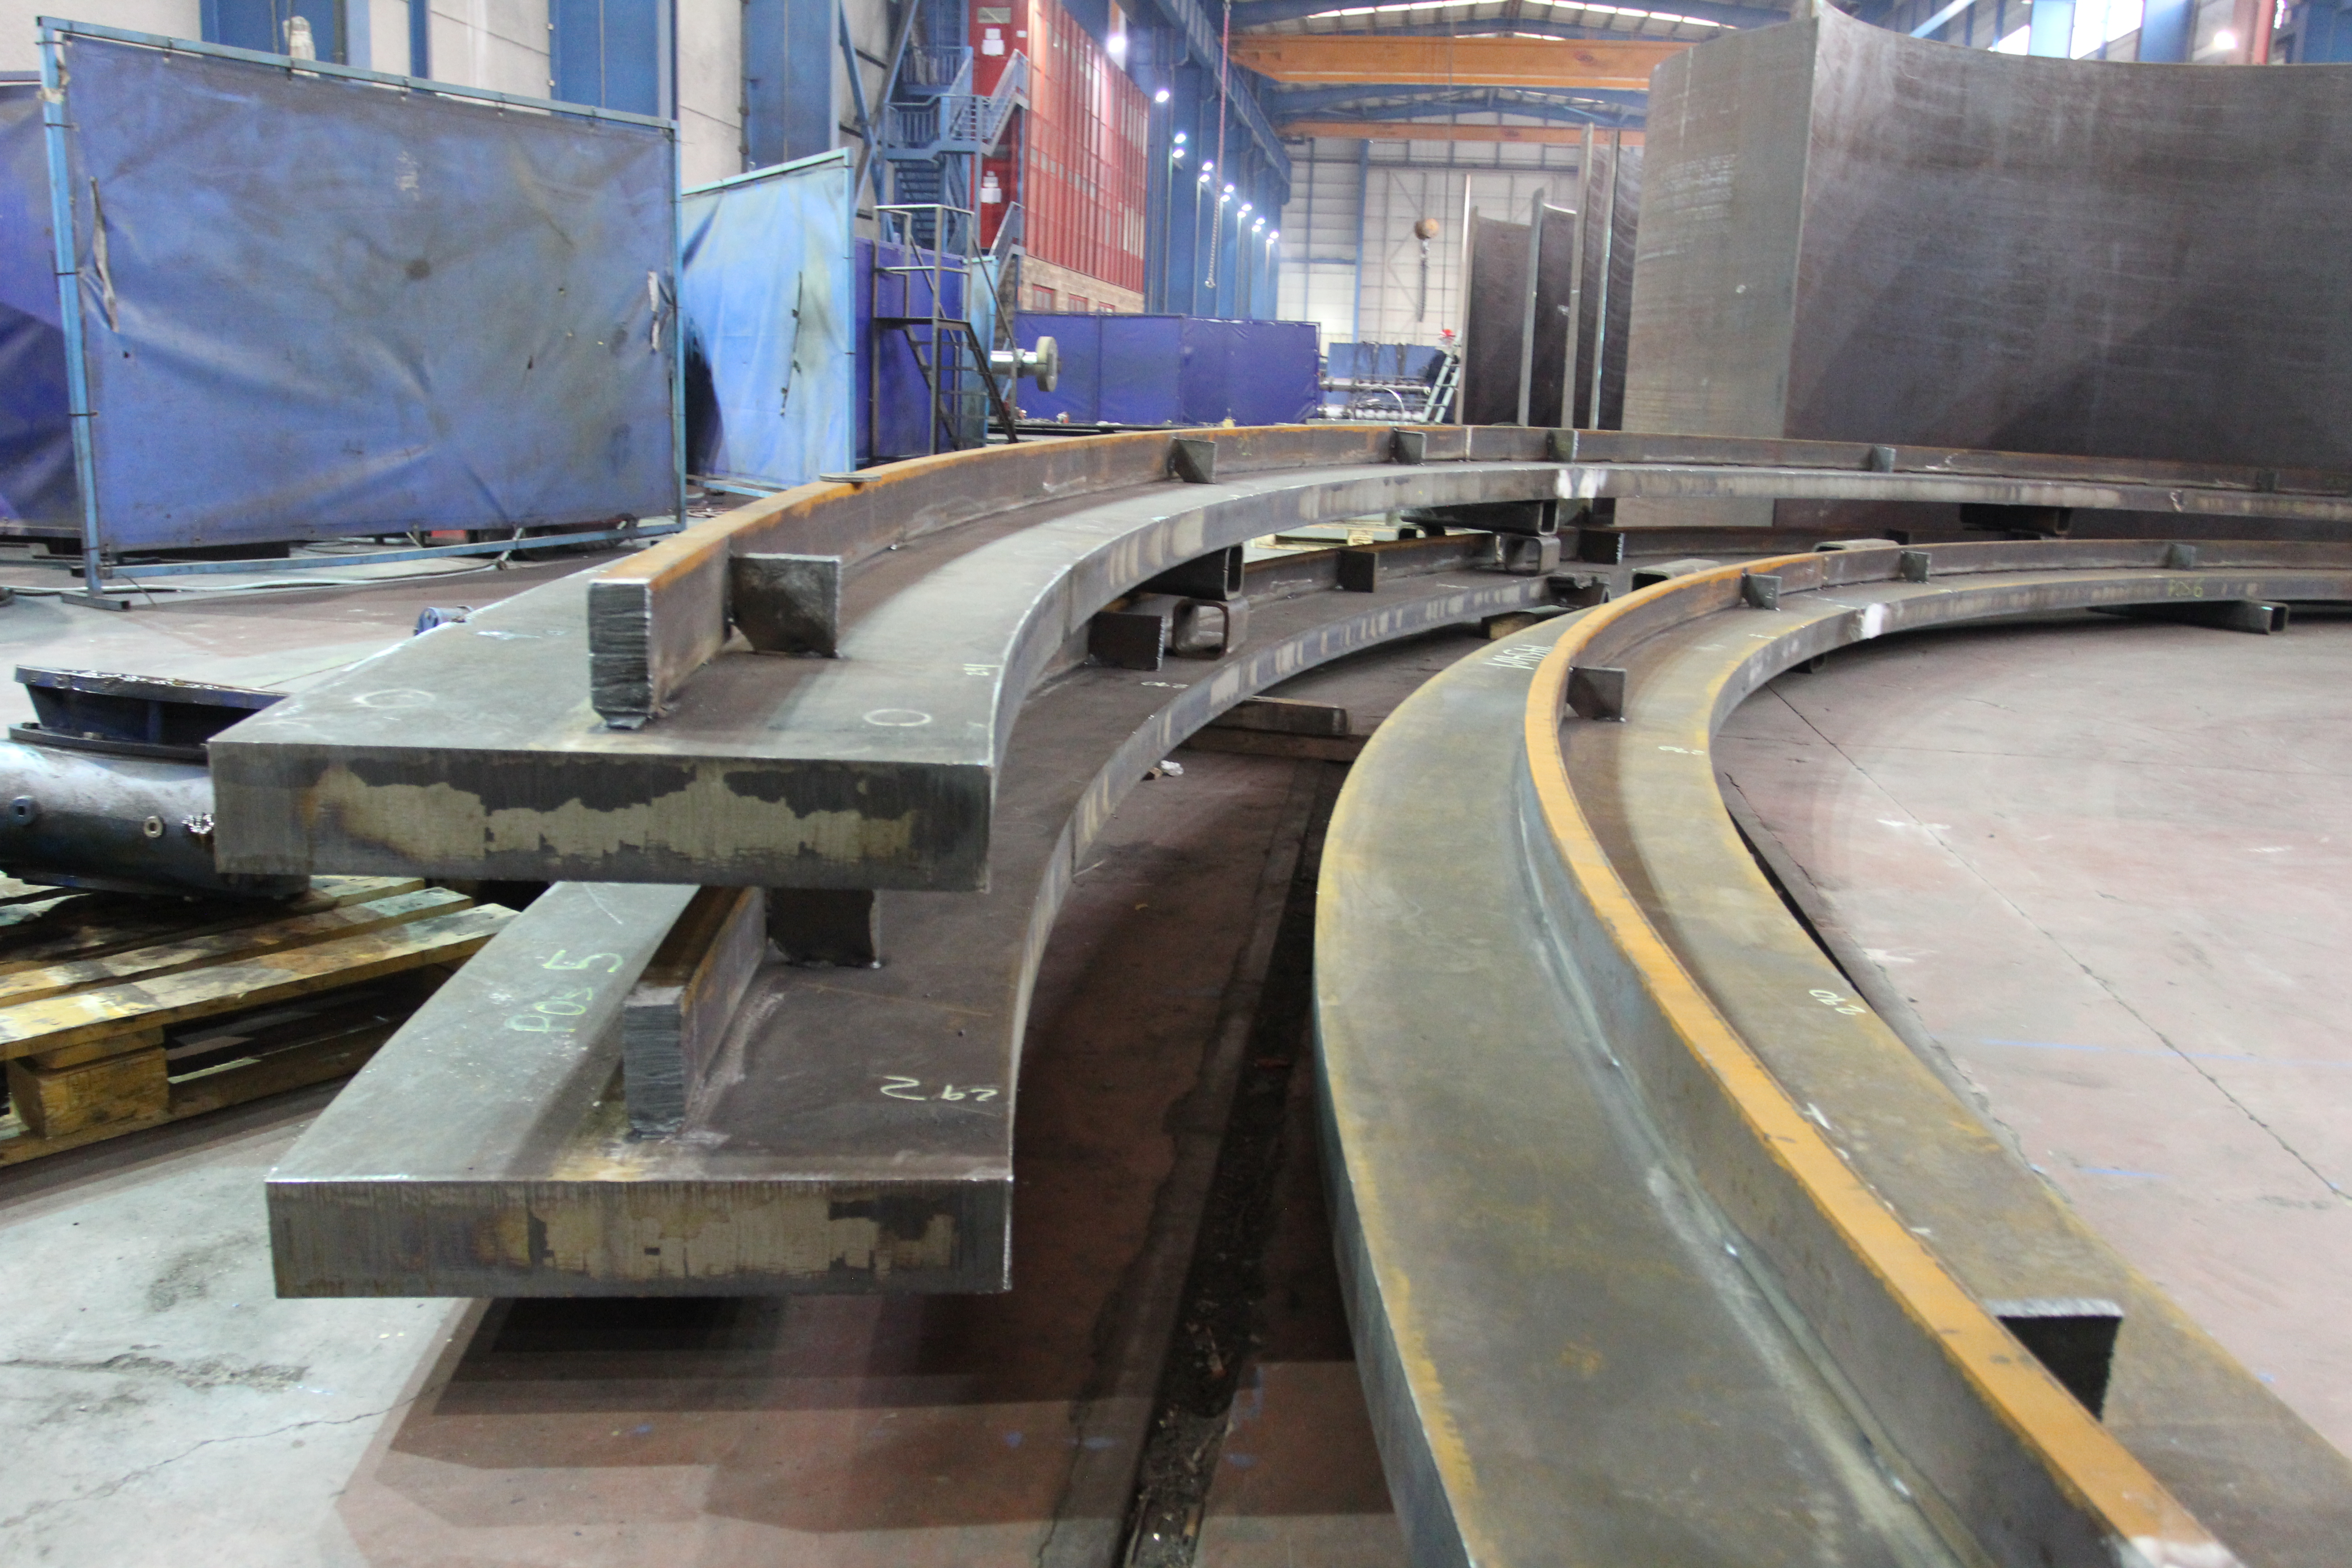

Azimuth track shear key

Azimuth Track shear key

Credit: Rubin Observatory/NSF/AURA